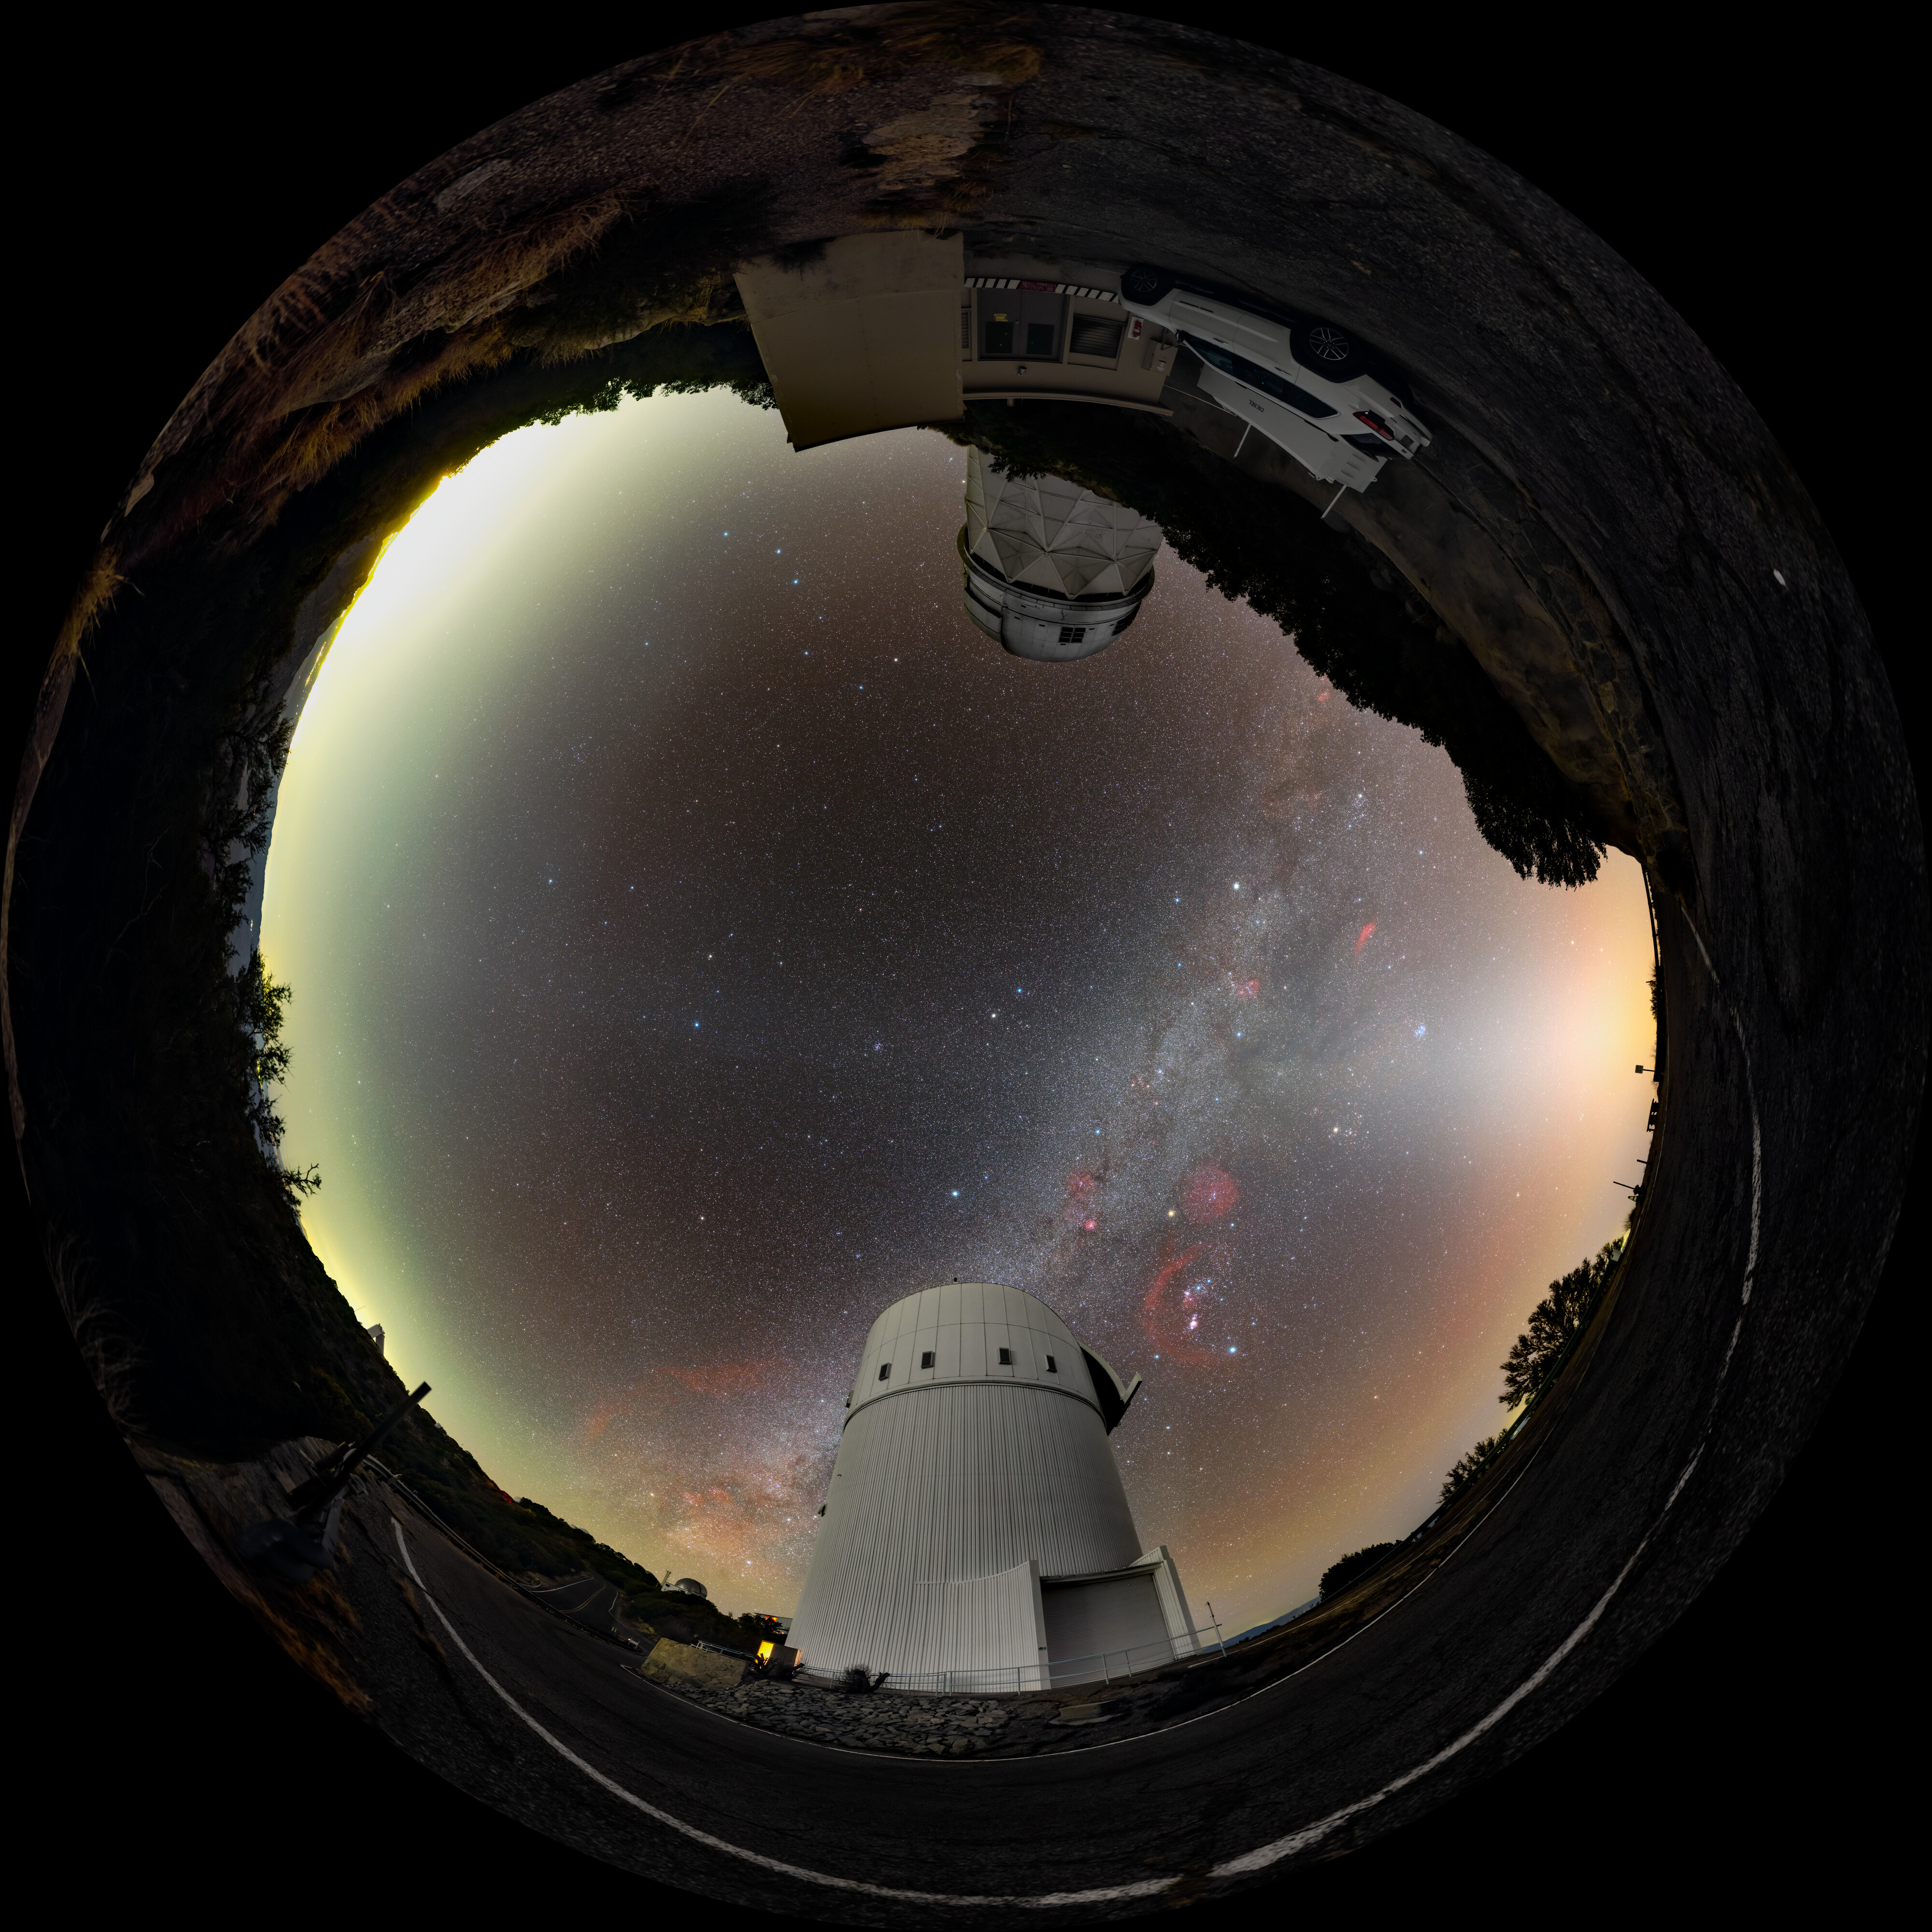

Zodiacal Arc and the Milky Way over Kitt Peak Fulldome

A 360 panorama of the UA Bok 2.3-meter Telescope and the Nicholas U. Mayall 4-meter Telescope at Kitt Peak National Observatory (KPNO) near Tucson, Arizona. The Milky Way, with its dark dust lanes, is clearly visible in the sky while the fainter zodiacal arc is seen as a wispy arch of white light.

A 360 panorama version of this image can be viewed here.

Credit: KPNO/NOIRLab/NSF/AURA/T. Slovinský